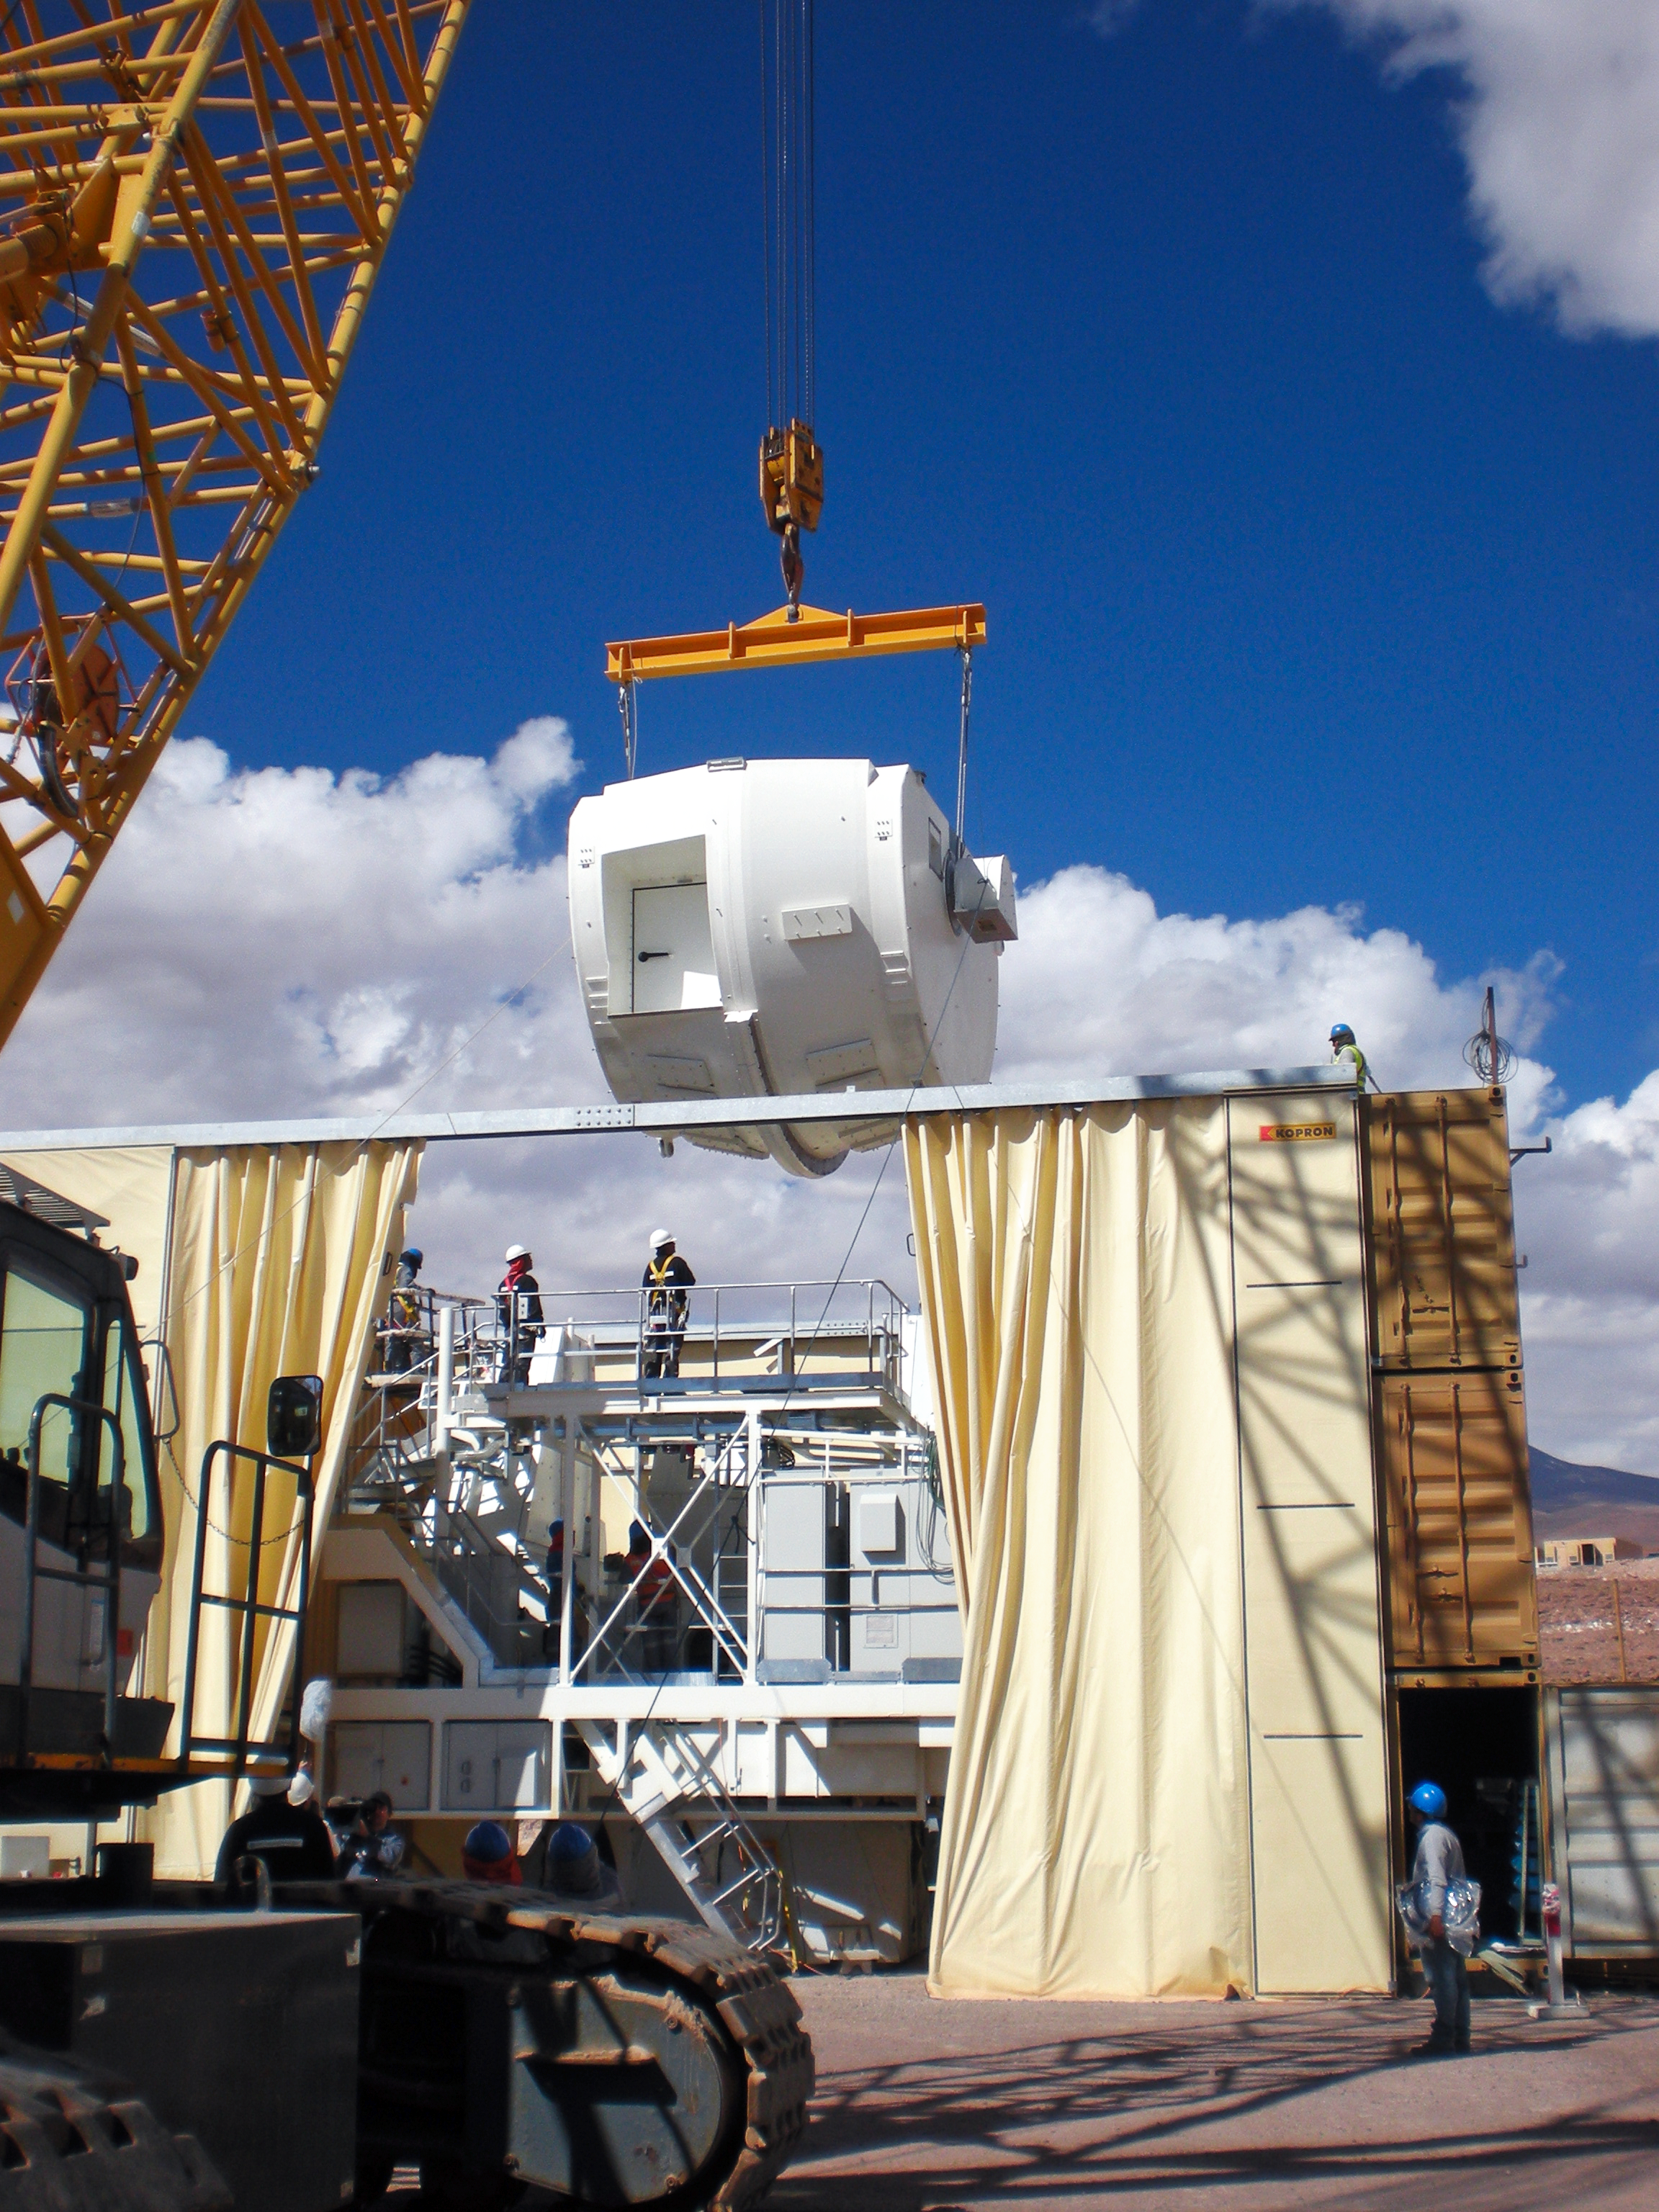

Assembling the ALMA antenna

This photo shows an ALMA antenna being assembled inside a temporary shelter. This photo was taken at the Operations Support Facility, at an altitude of 2900 metres in the Chilean Andes. Antennas are assembled here before being moved to the Array Operations Site at 5000 metres altitude.

Credit: ESO